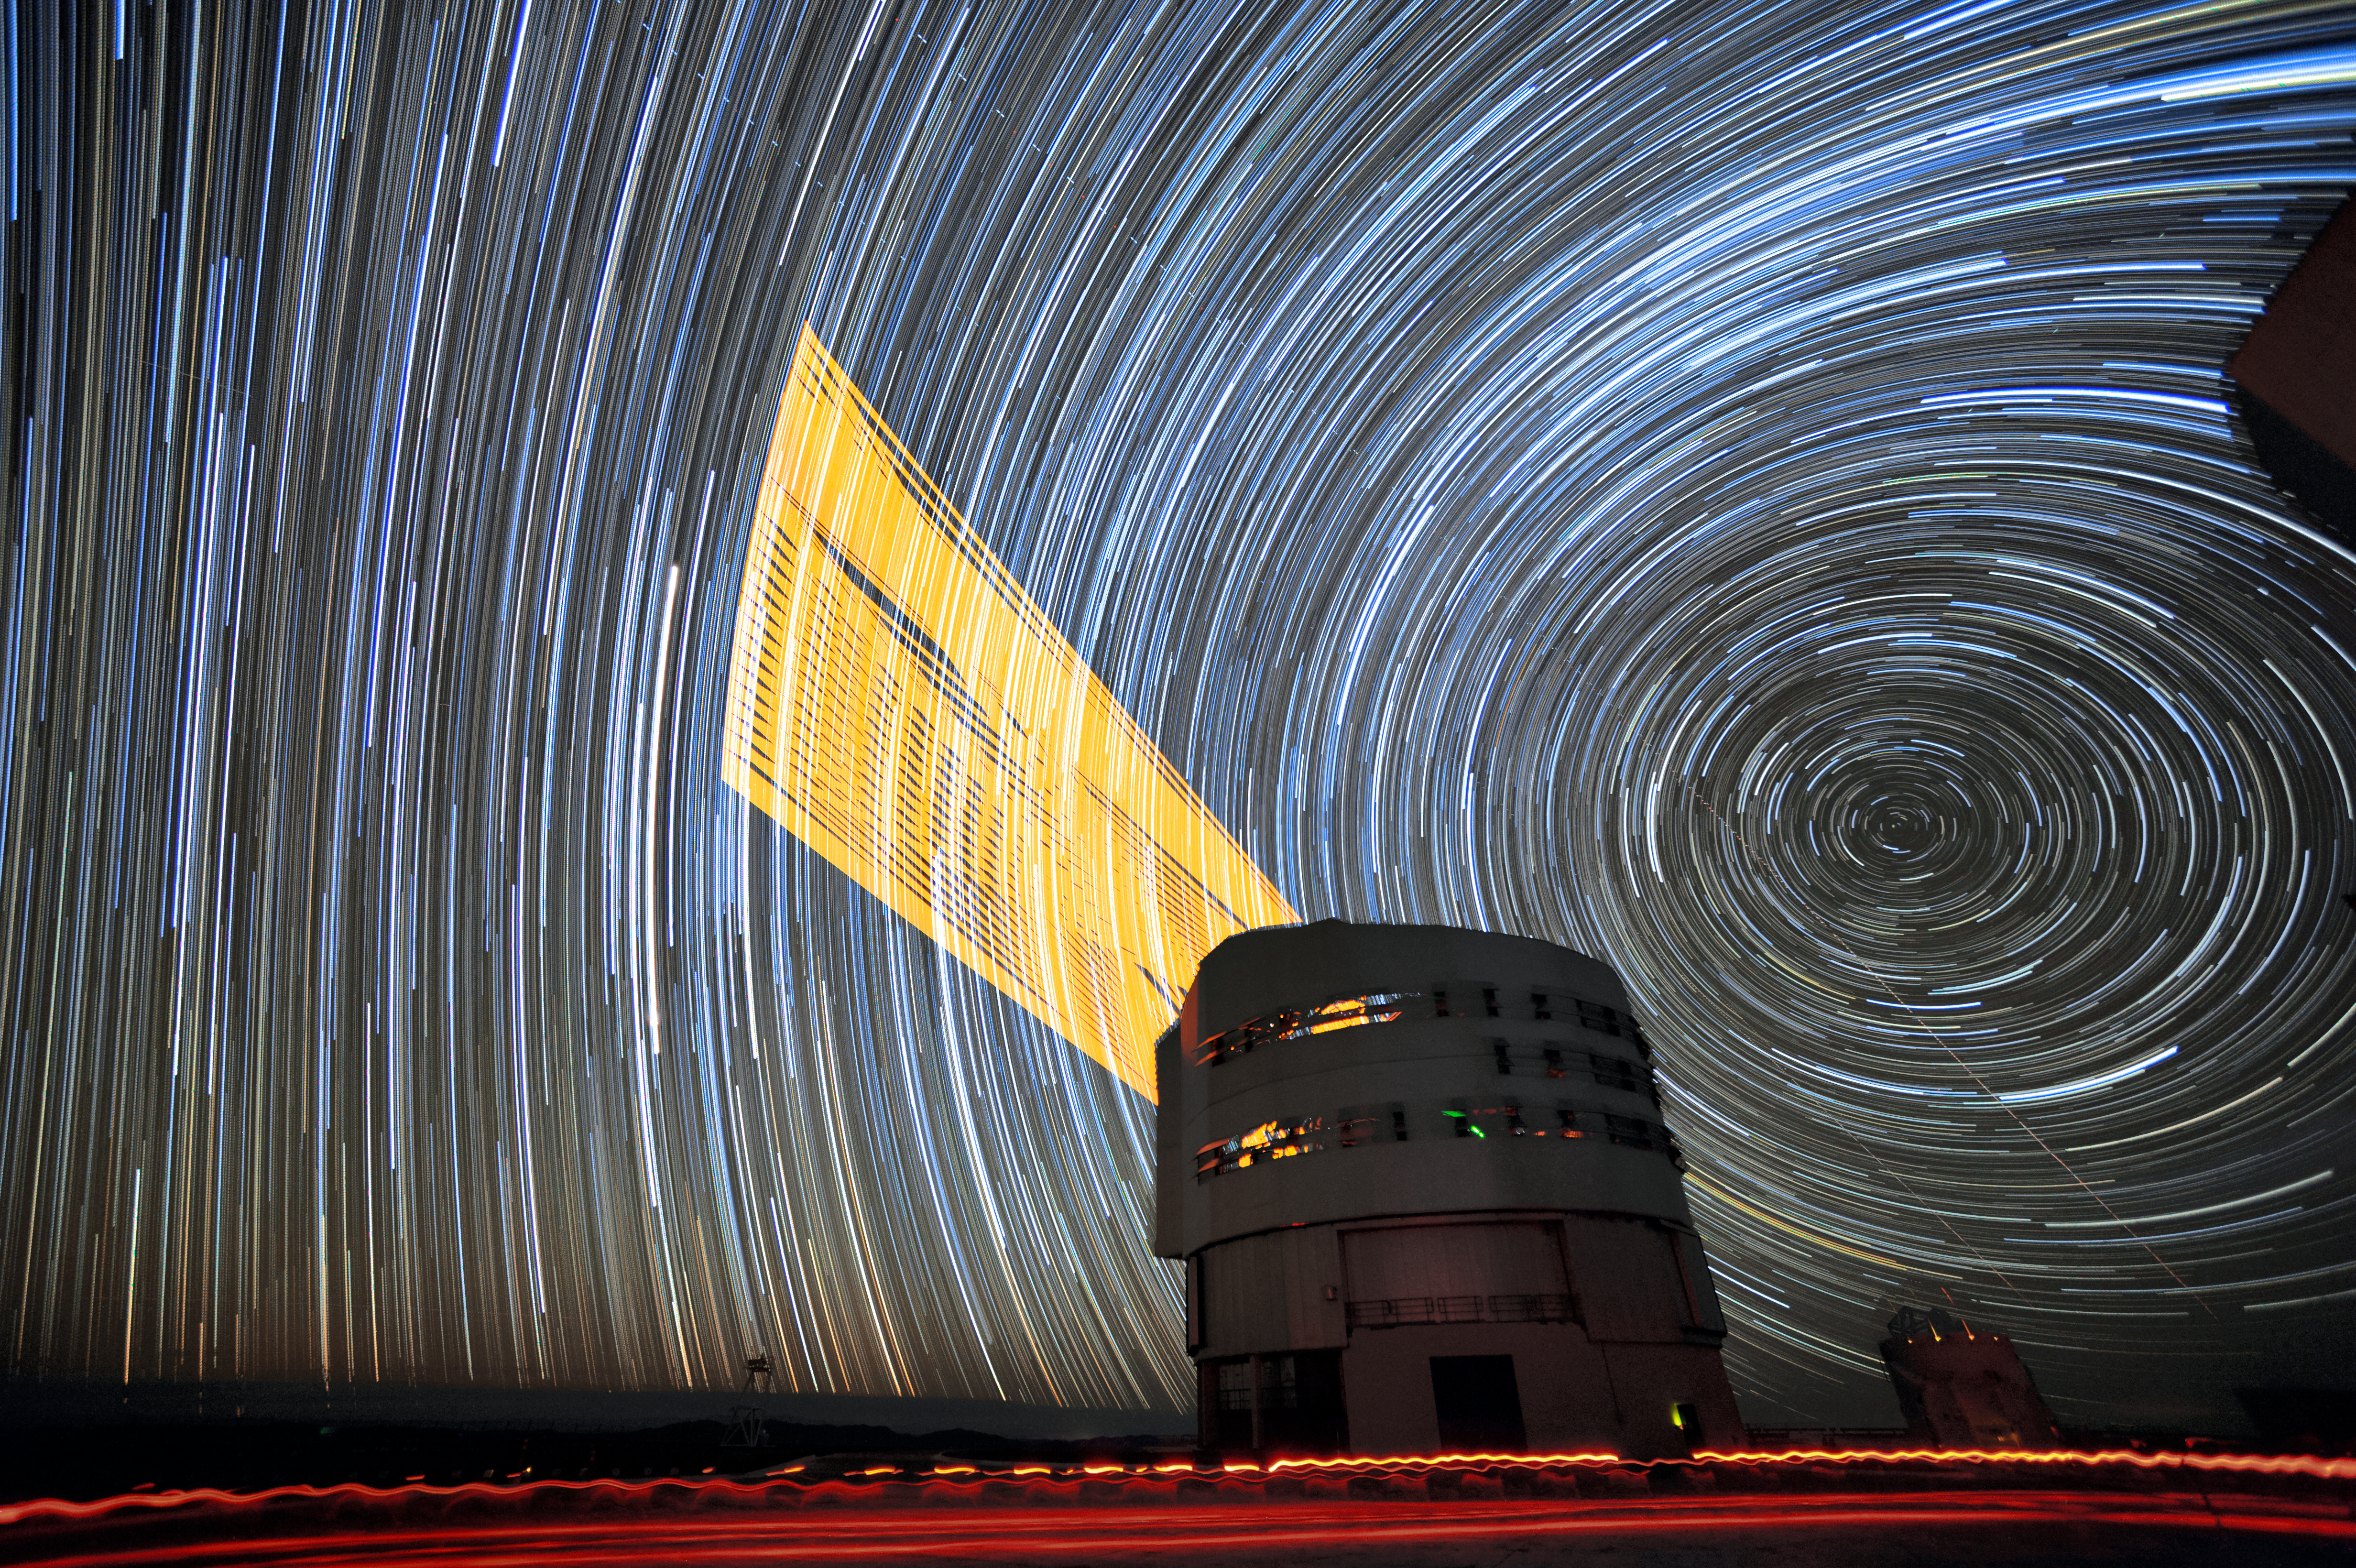

Star circles and the VLT

This long-exposure image from ESO Photo Ambassador F. Kamphues shows the 4 Laser Guide Star Facility on ESO's Very Large Telescope (VLT) tracking an object throughout an observation. The lasers are an integral part of the adaptive optics system on the VLT, and allow astronomers to vastly reduce the atmospheric distortion present at even the best sites in the world for astronomy, including Paranal in Chile, the home of the VLT.

The guide stars can be seen to track a specific patch of sky, tracing an arc across the Chilean sky.

Credit: F. Kamphues/ESO